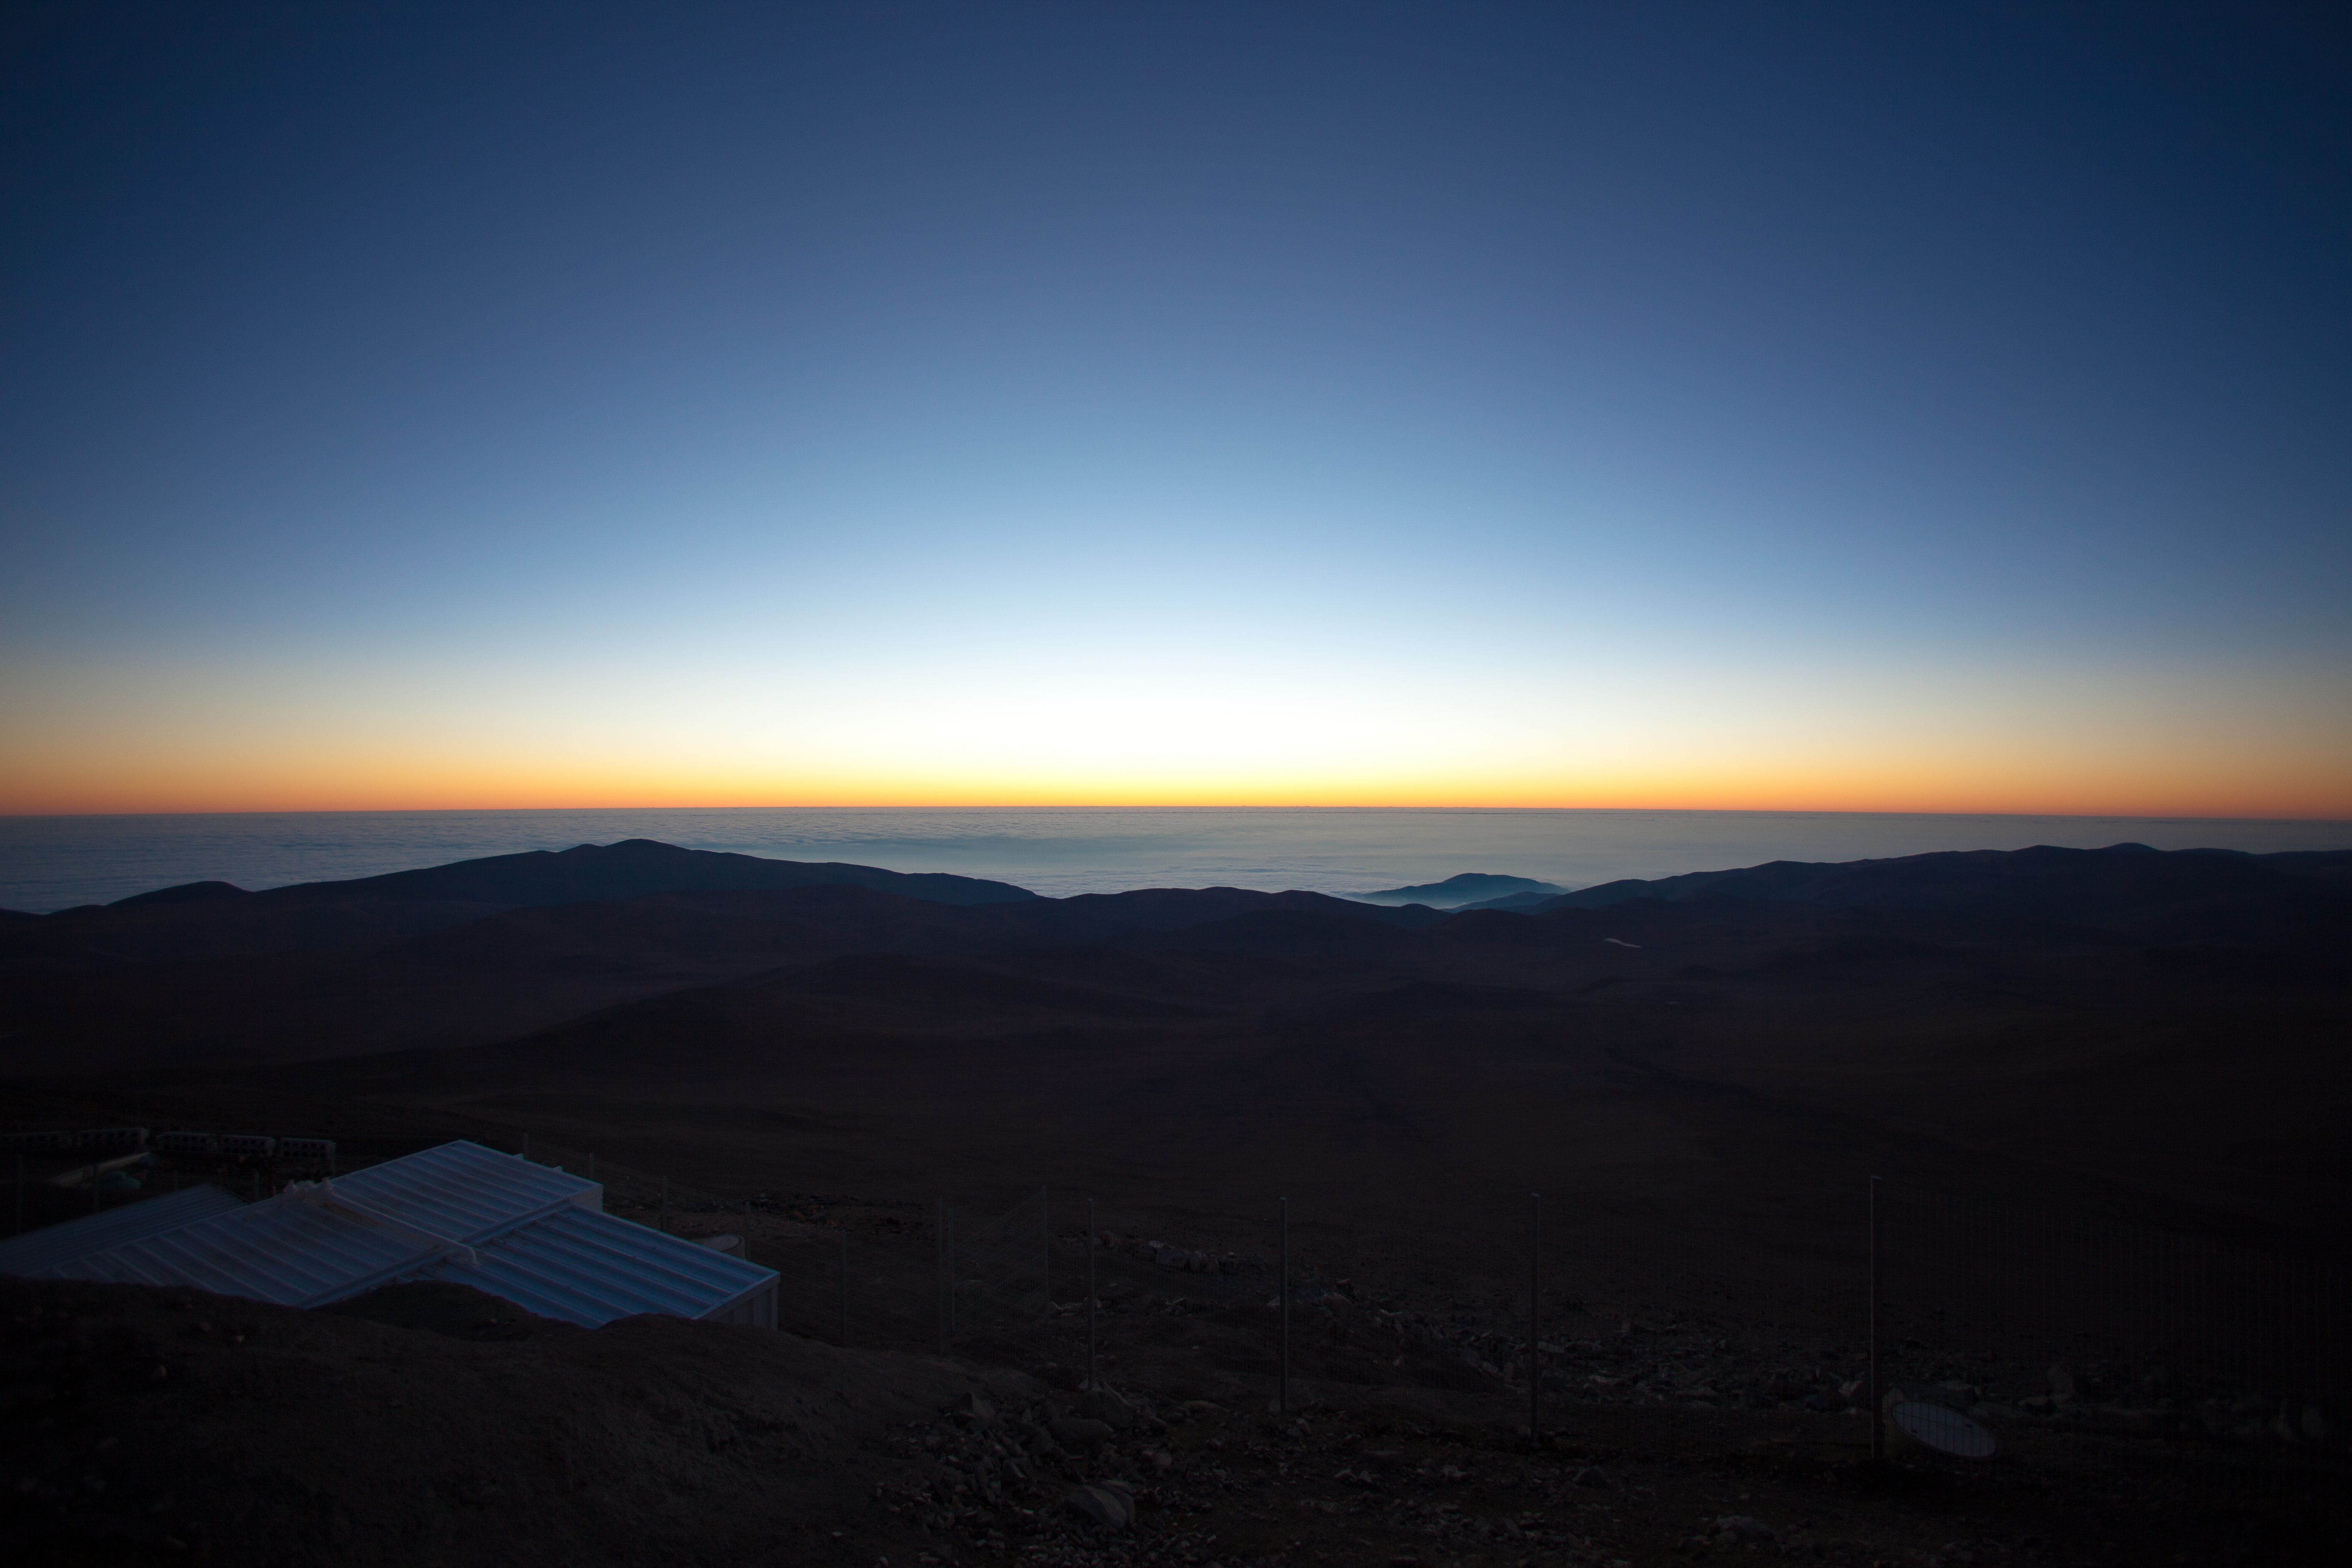

Twilight at Paranal

It is a magical moment of the day at ESO´s Paranal Observatory when the desert plunges into the dark of night and the powerful Very Large Telescope (VLT), starts working. The exceptional atmospheric quality of the site makes the western horizon turn bright red, orange, yellow and even greenish after sunset. In this direction is the Pacific Ocean, only 12 km away from the observatory and covered by clouds, as usual. The very cold oceanic stream and the geography of the coast makes this area of the Atacama Desert one of the driest places on Earth and one of the best sites for ground-based astronomy. The white structure at the bottom left is the roof of the control building, located on the western slope of Cerro Paranal. The telescopes are operated remotely from this building.

Credit: ESO